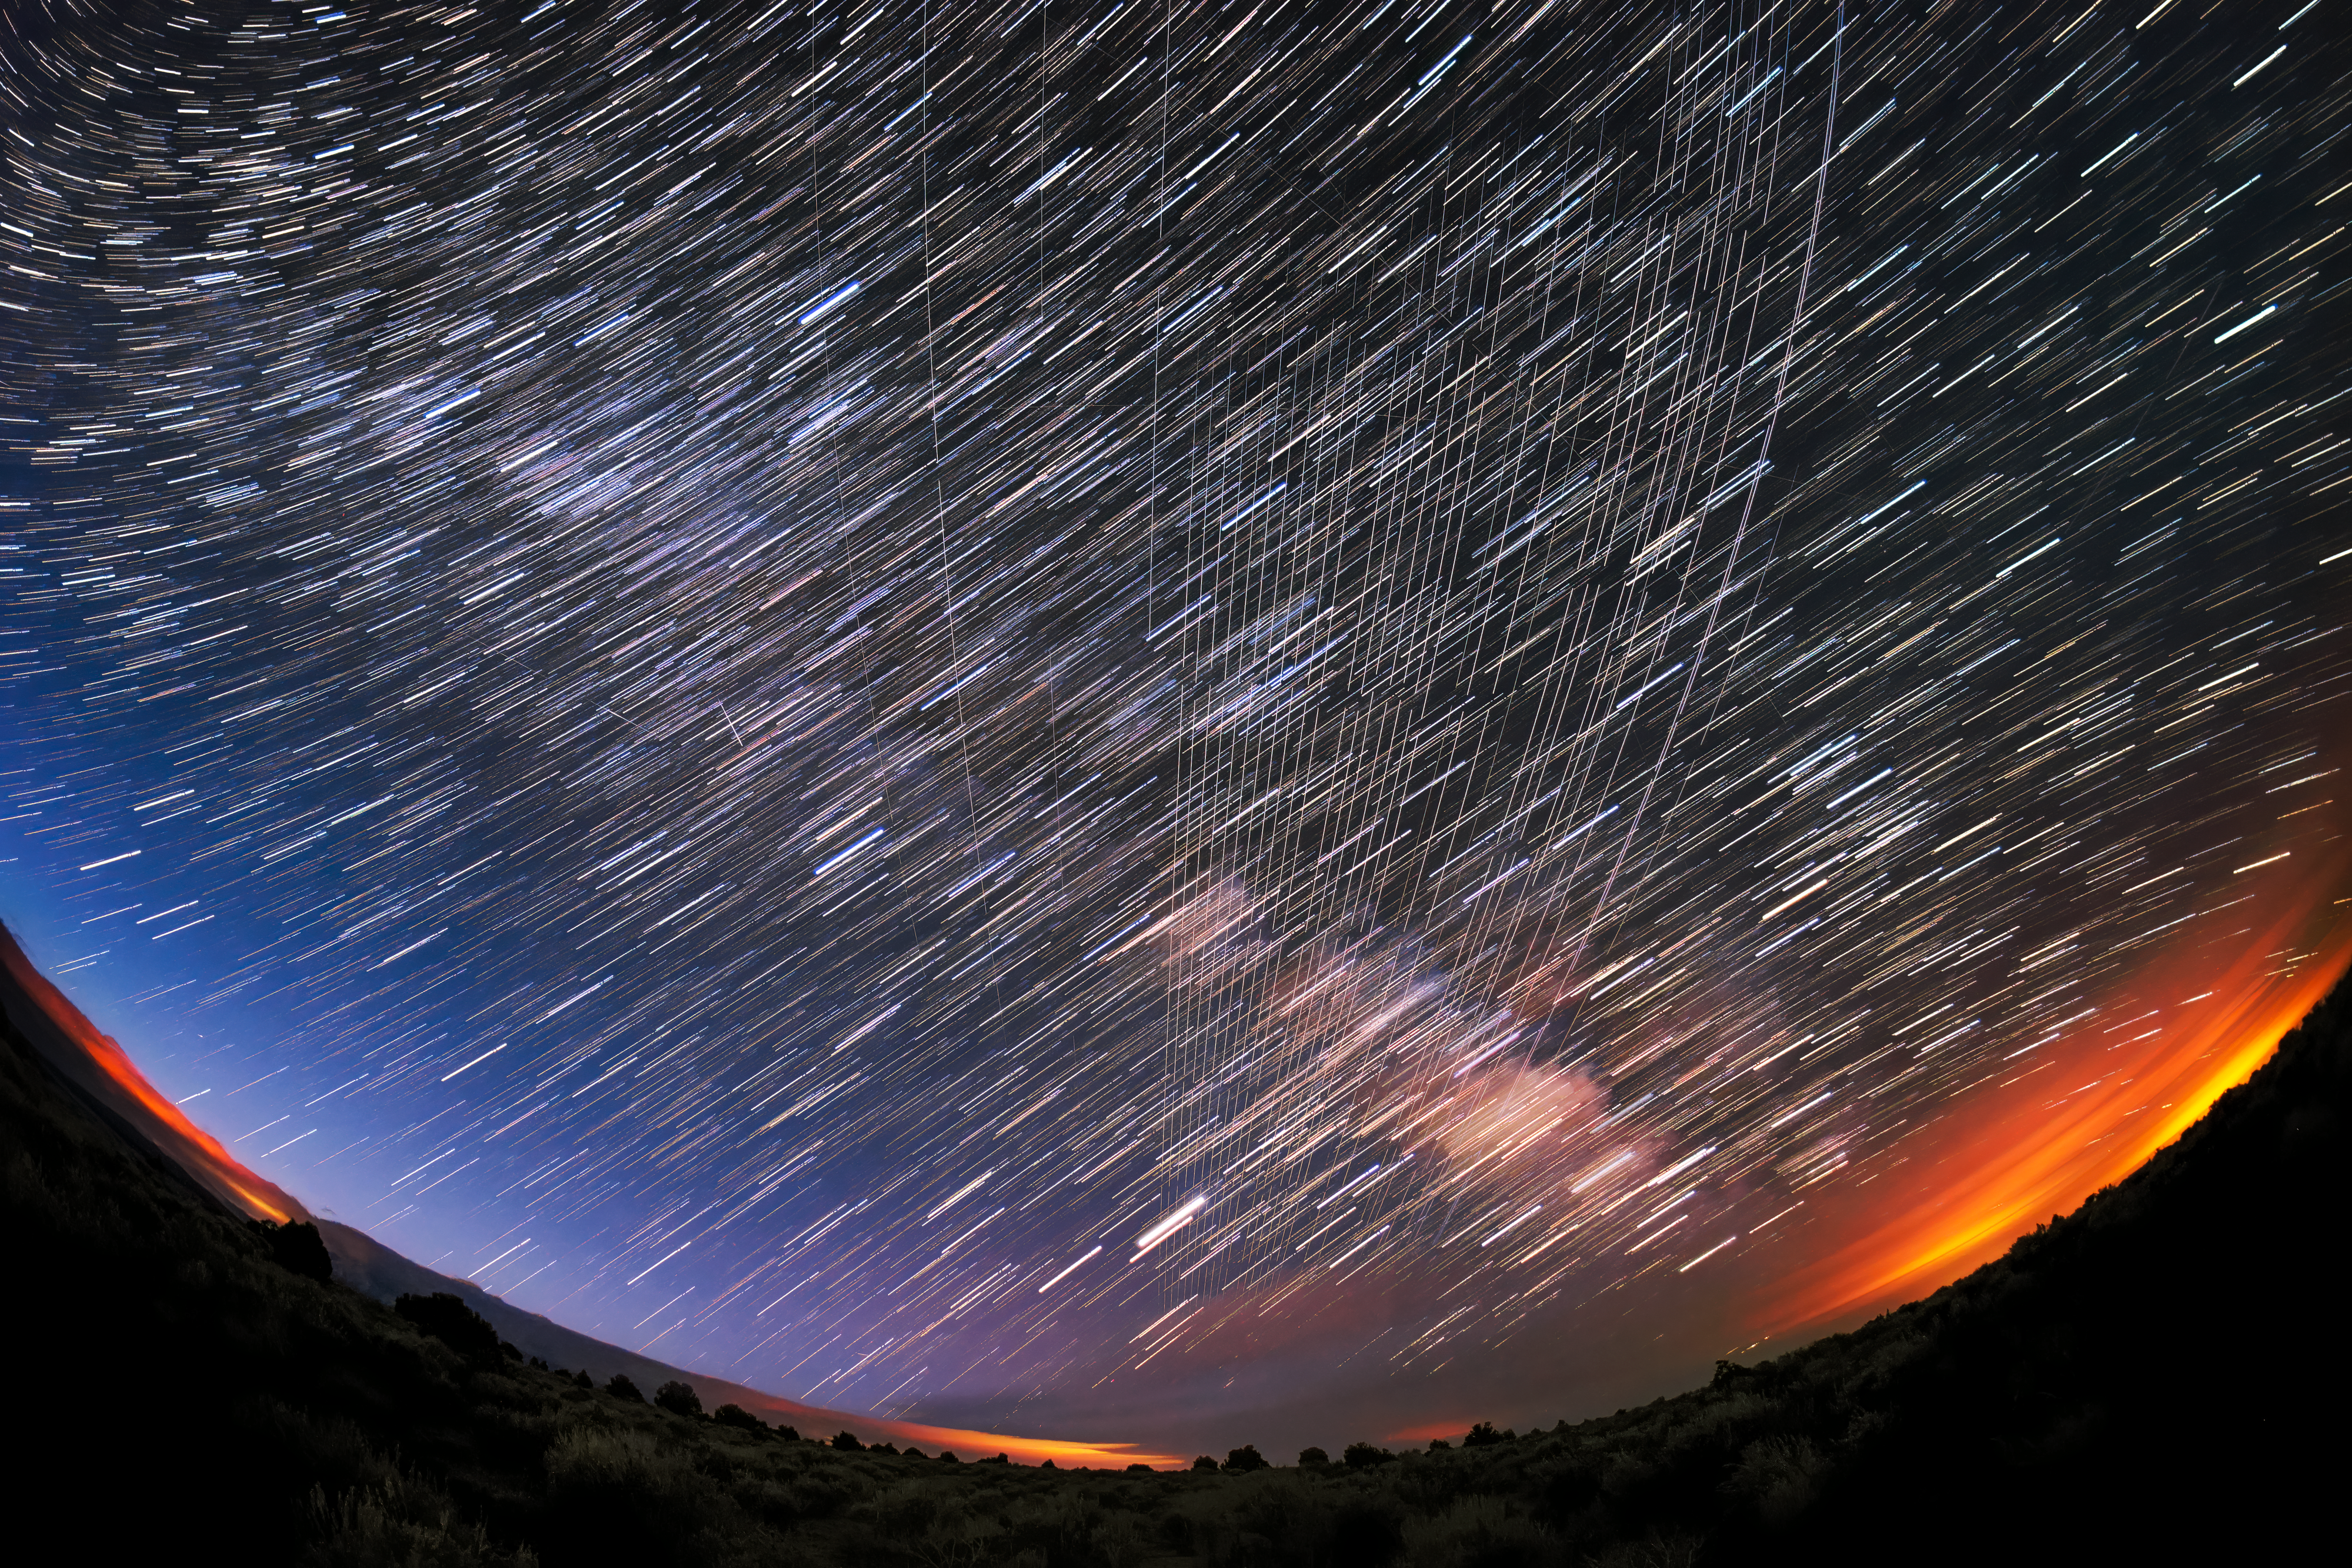

Starlink Satellites Overhead

Starlink Satellites pass overhead near Carson National Forest, New Mexico, photographed soon after launch.

Credit: M. Lewinsky/Creative Commons Attribution 2.0